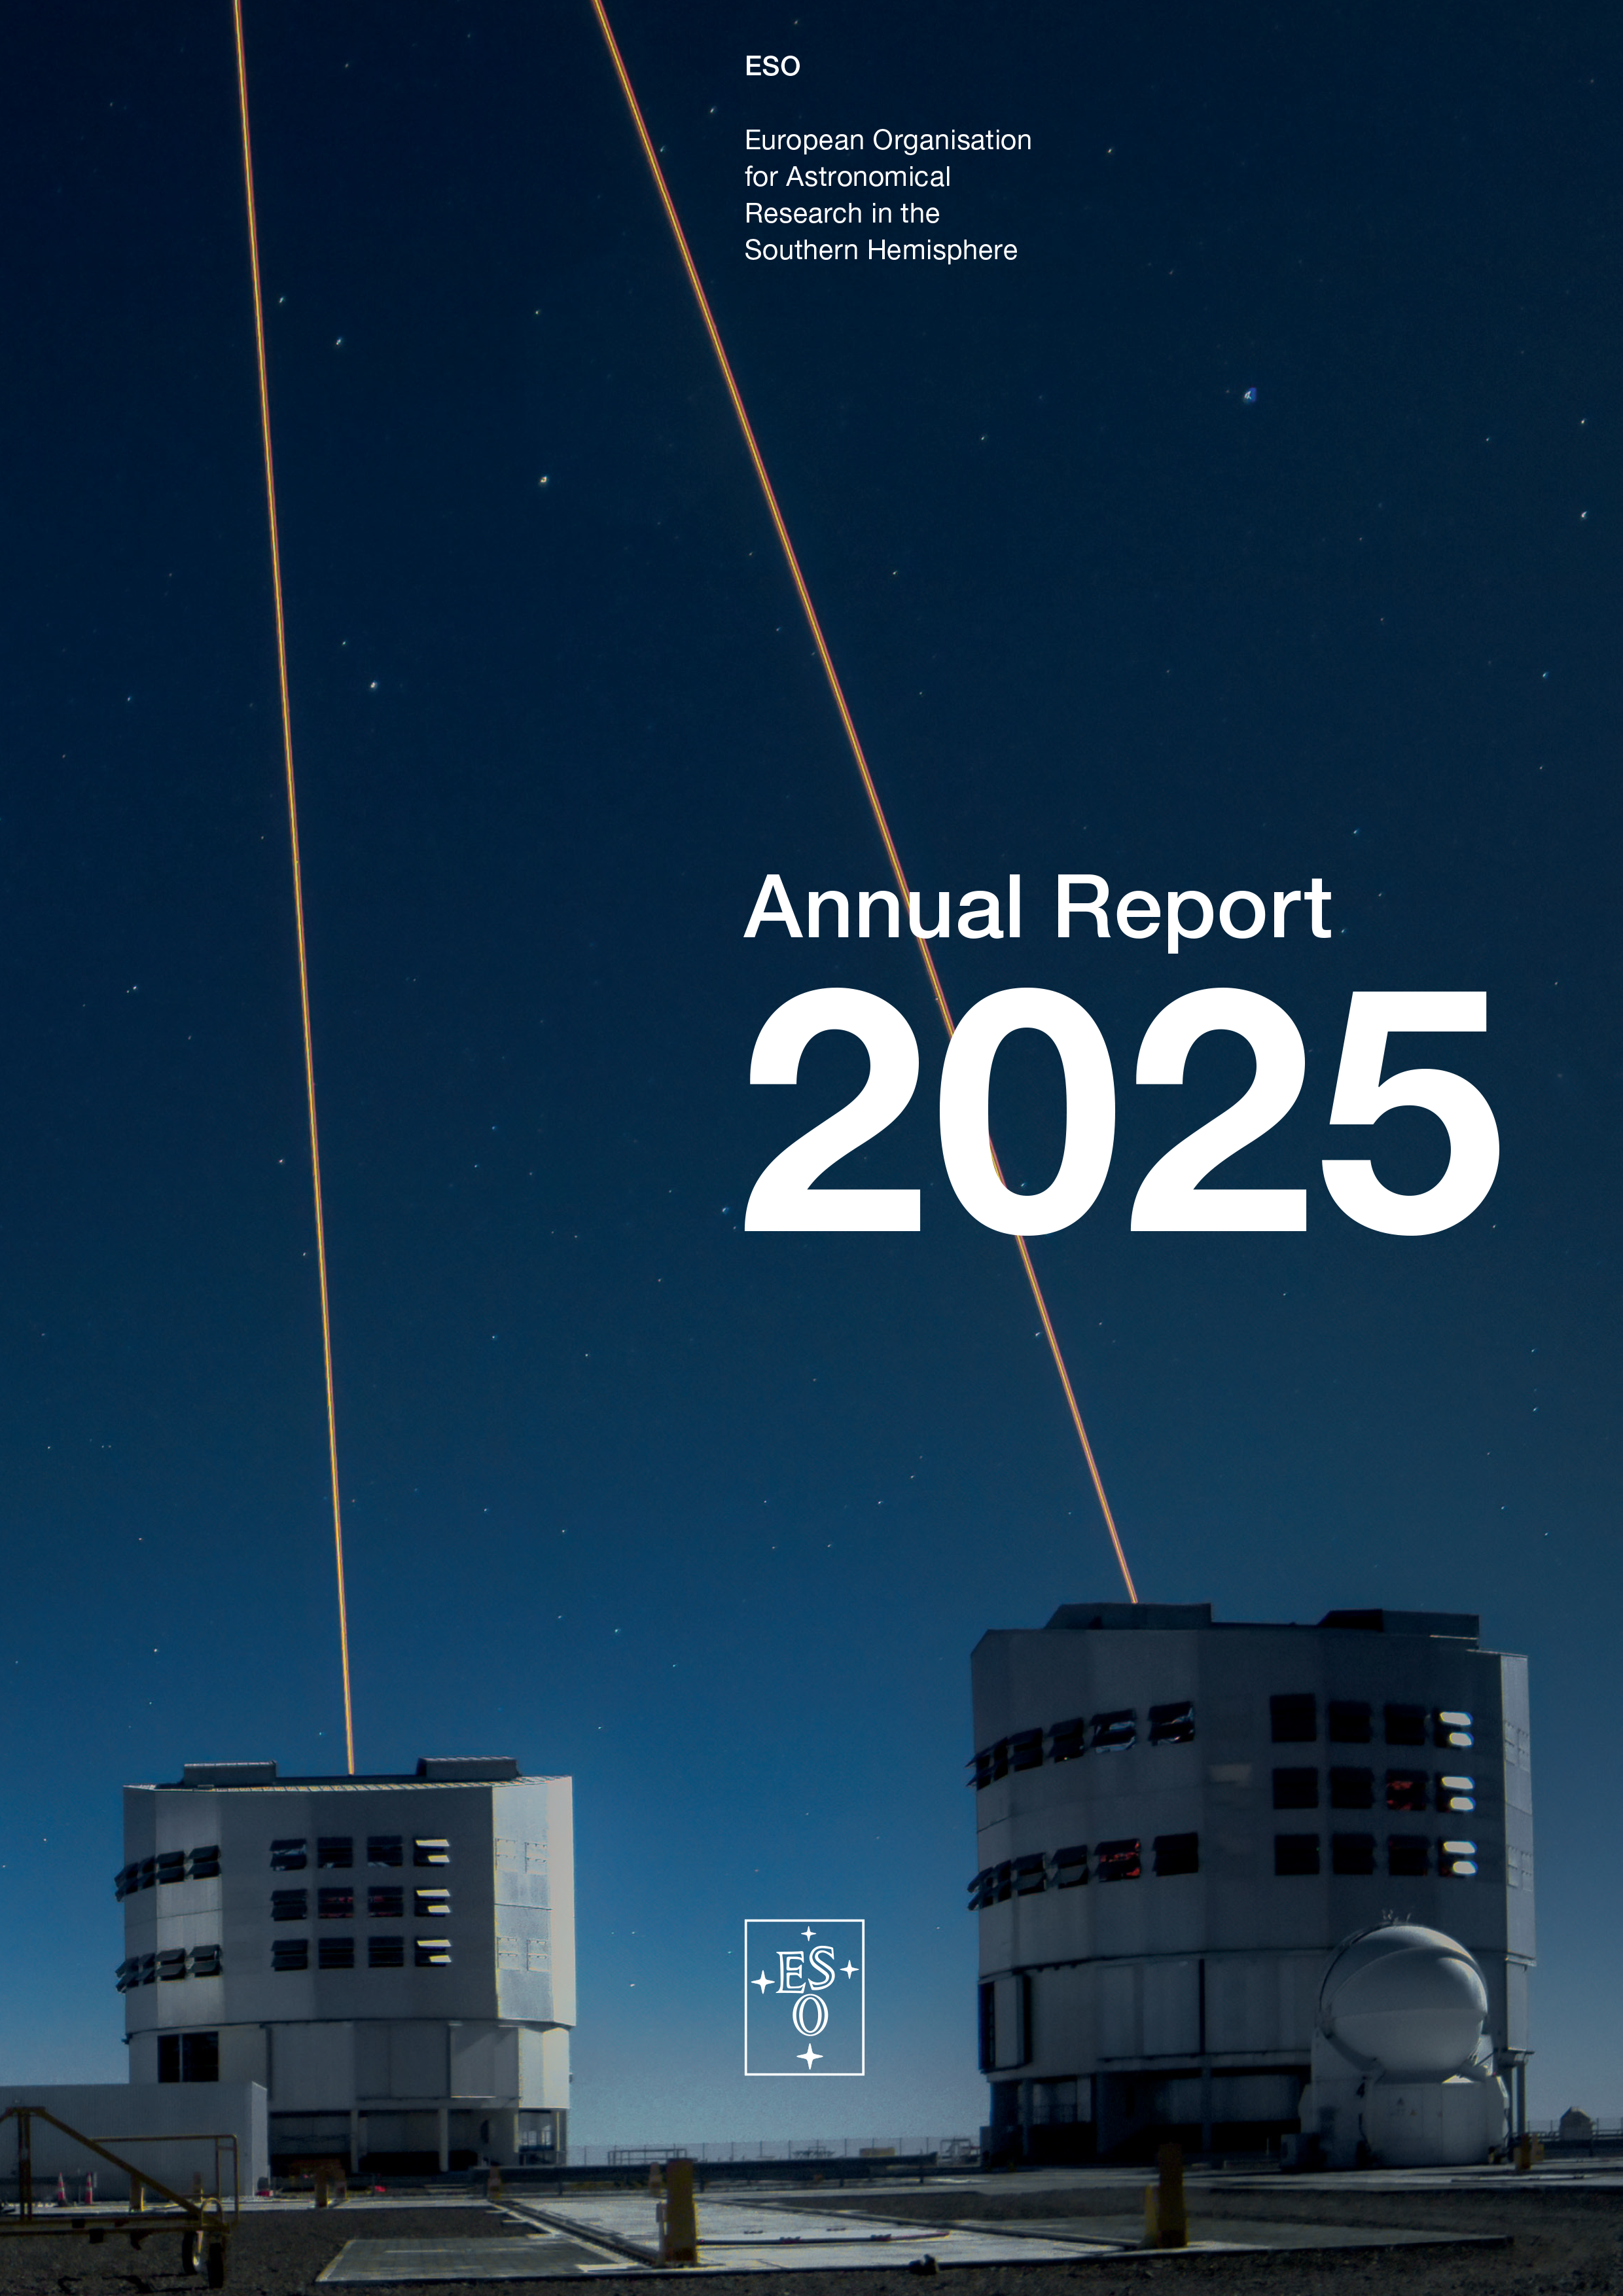

Cover of the Annual Report 2025

Cover of the Annual Report 2025.

Credit: ESO